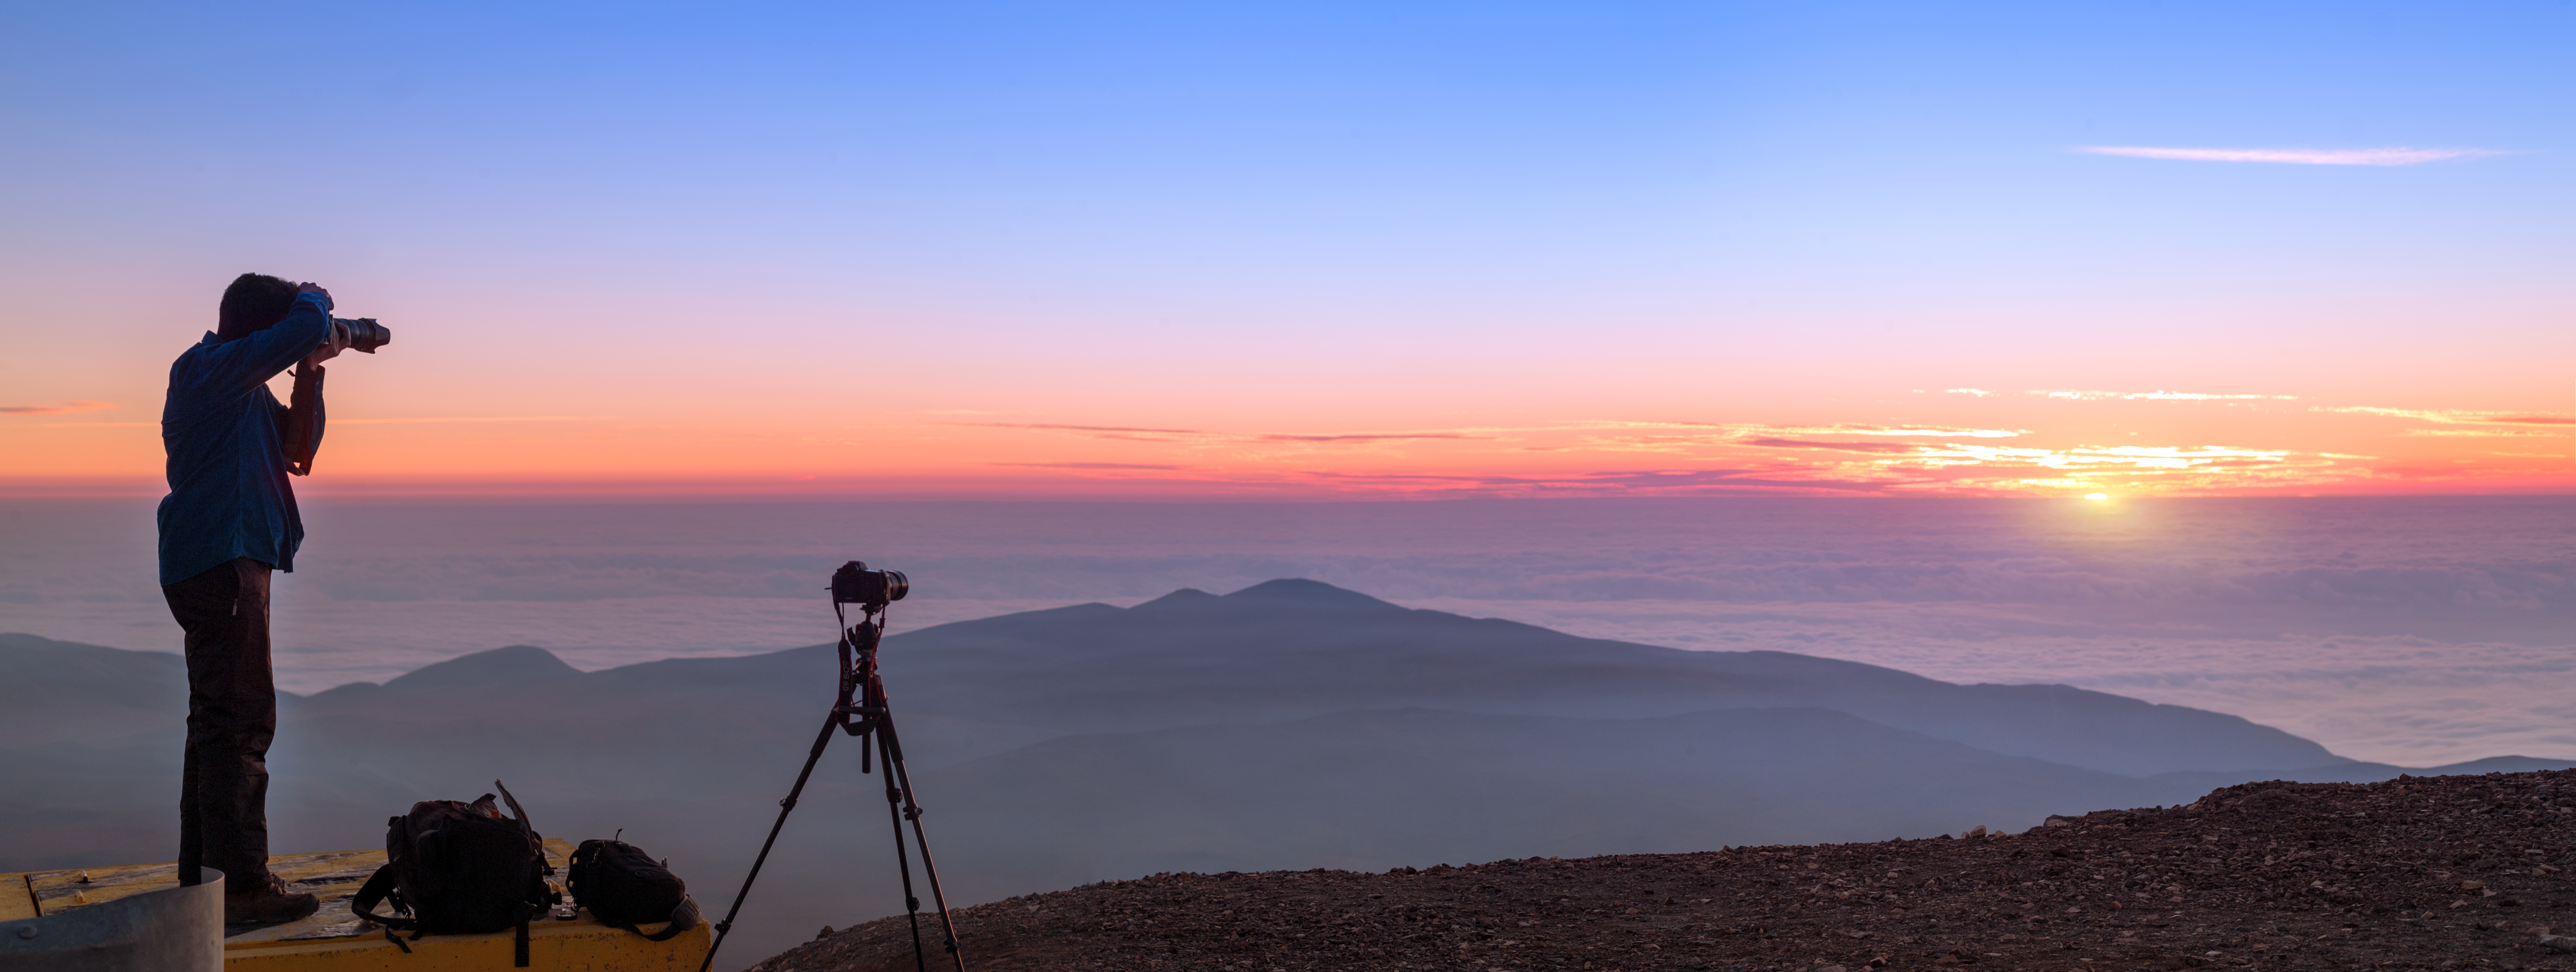

Sunset at Paranal

A team of photographers, including some ESO Photo Ambassadors, is visiting the observatory sites in Chile to obtain images for use in planetarium presentations. This is ESO's Fulldome Expedition. The results will be spectacular, but a lot of work goes into the preparation. Here Photo Ambassador Babak Tafreshi sets up his camera in readiness for nightfall.

Credit: P. Horálek/ESO